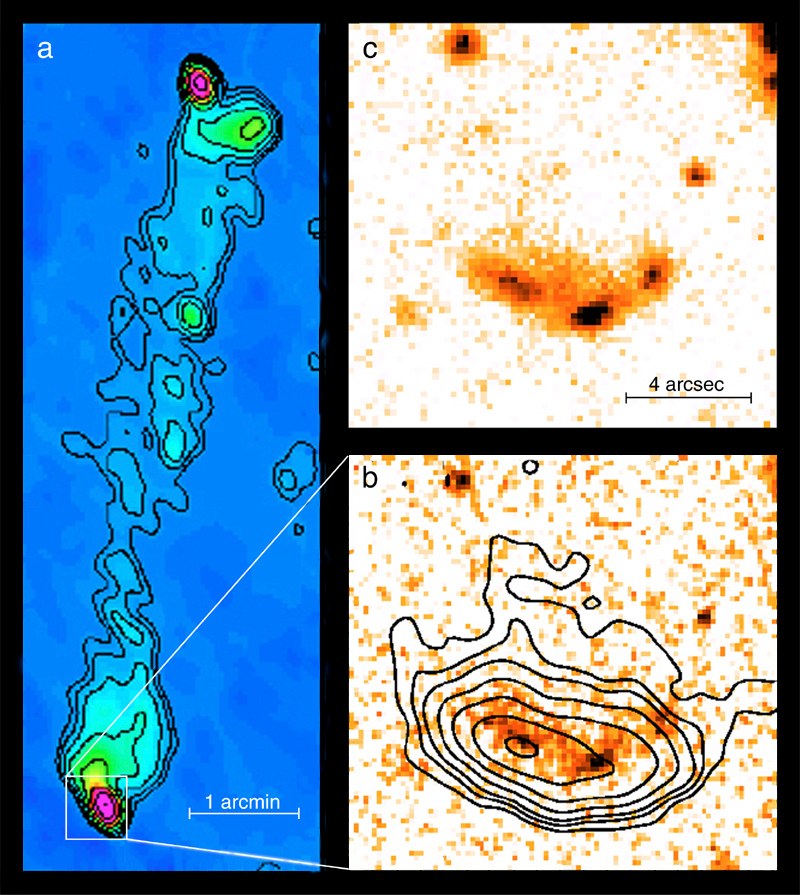

"Hot spots" near radio galaxy 3C 455

The particle jets from the radio galaxy 3C445, as observed with the NRAO Very Large Array (VLA) radio facility ("a"; left) and with the ESO Very Large Telescope (VLT) optical/IR facility ("b" and "c"; right). Two plasma jets of fast particles emanate from the galaxy (weakly visible at the centre of the radio image "a"). The radio emission depicted here is synchrotron emission caused by high-speed electrons that move in the magnetic field carried along with the plasma. The southern jet rams into the intergalactic medium, thereby producing a "shock" with particularly strong synchrotron emission (the radio intensity contours in image "b"). These radio contours have been superposed on a near-infrared J-band (wavelength 1.25 µm) image obtained with the ISAAC multimode instrument on the 8.2-m VLT ANTU telescope at Paranal. Three separate emitting areas are visible on this photo and even better on a FORS1 I-band (0.9 µm) image above ("c"). The central area (with the strongest emission) indicates where the jet from the galaxy hits the intergalactic medium; the two others represent synchrotron emission from electrons accelerated in secondary processes at these sites. The scales are indicated by the 5-arcmin ("a") and 4 arcsec ("b" and "c") bars. North is up and East is left.

Credit: ESO